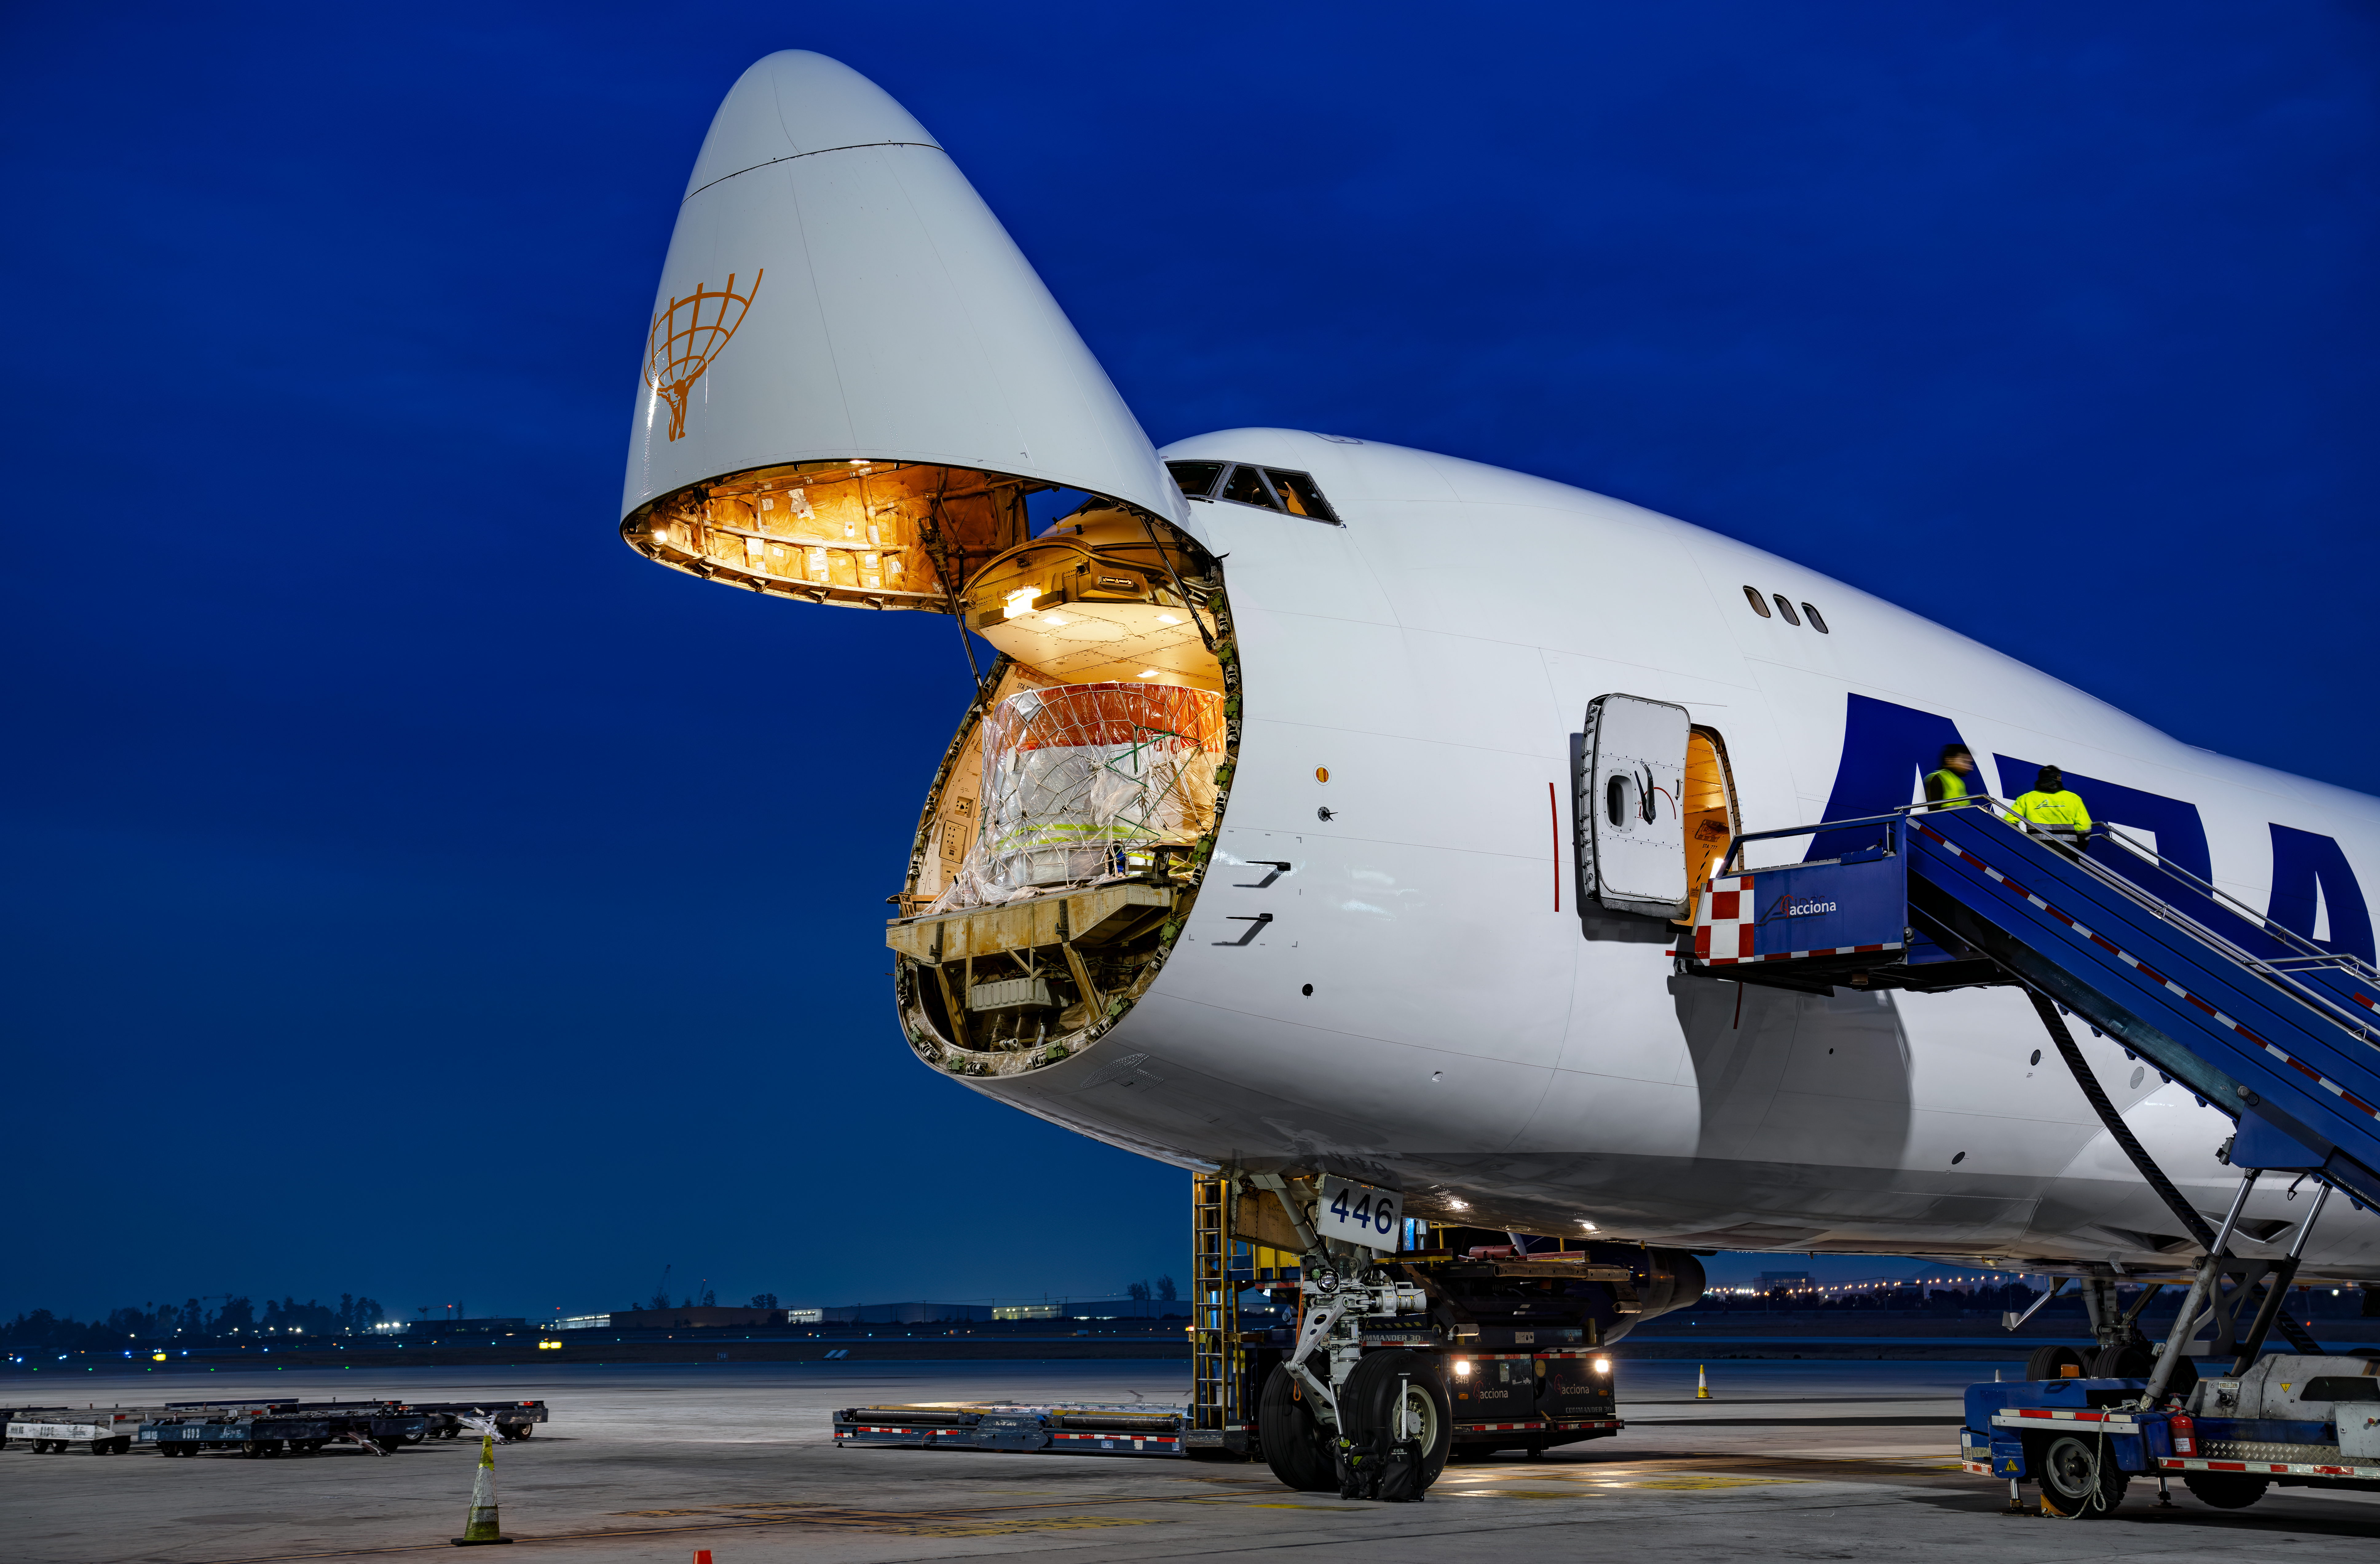

LSST Camera Flies Out to Chile

The shipping crate holding the LSST Camera is loaded on a 747 cargo plane for the flight to Santiago, Chile.

Credit: Olivier Bonin/SLAC National Accelerator Laboratory